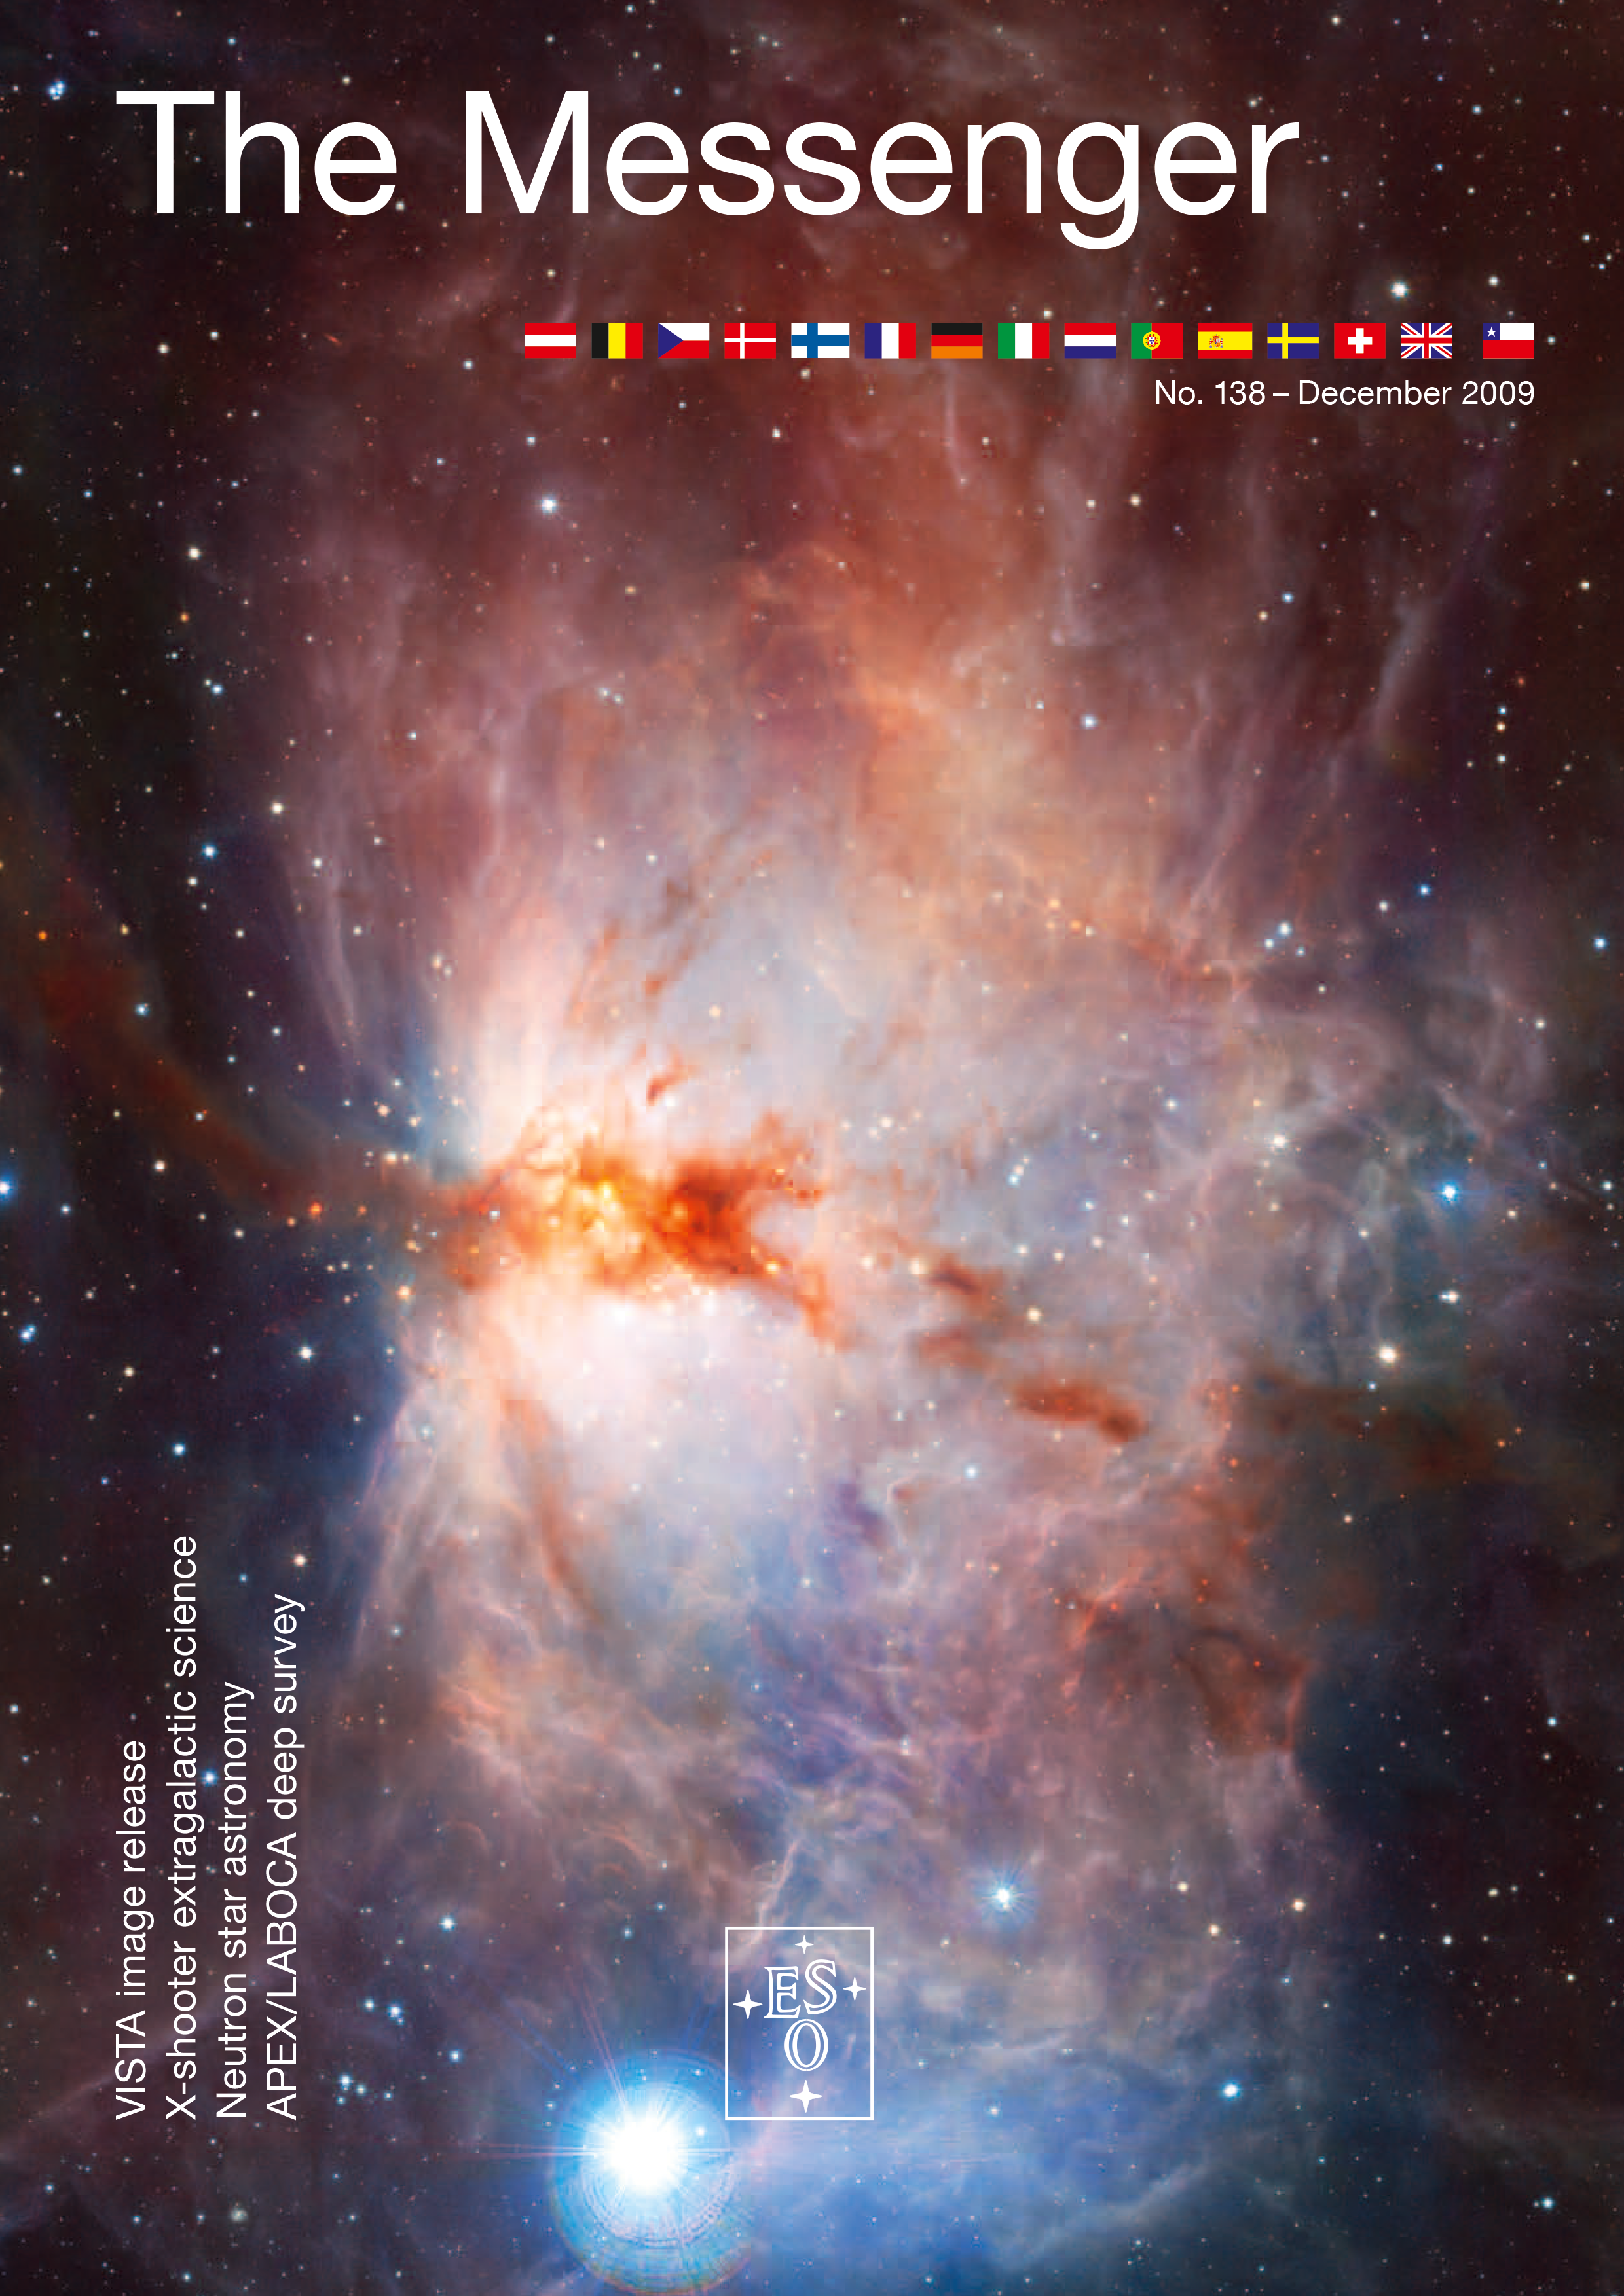

Cover of The Messenger No. 138

Credit: ESO